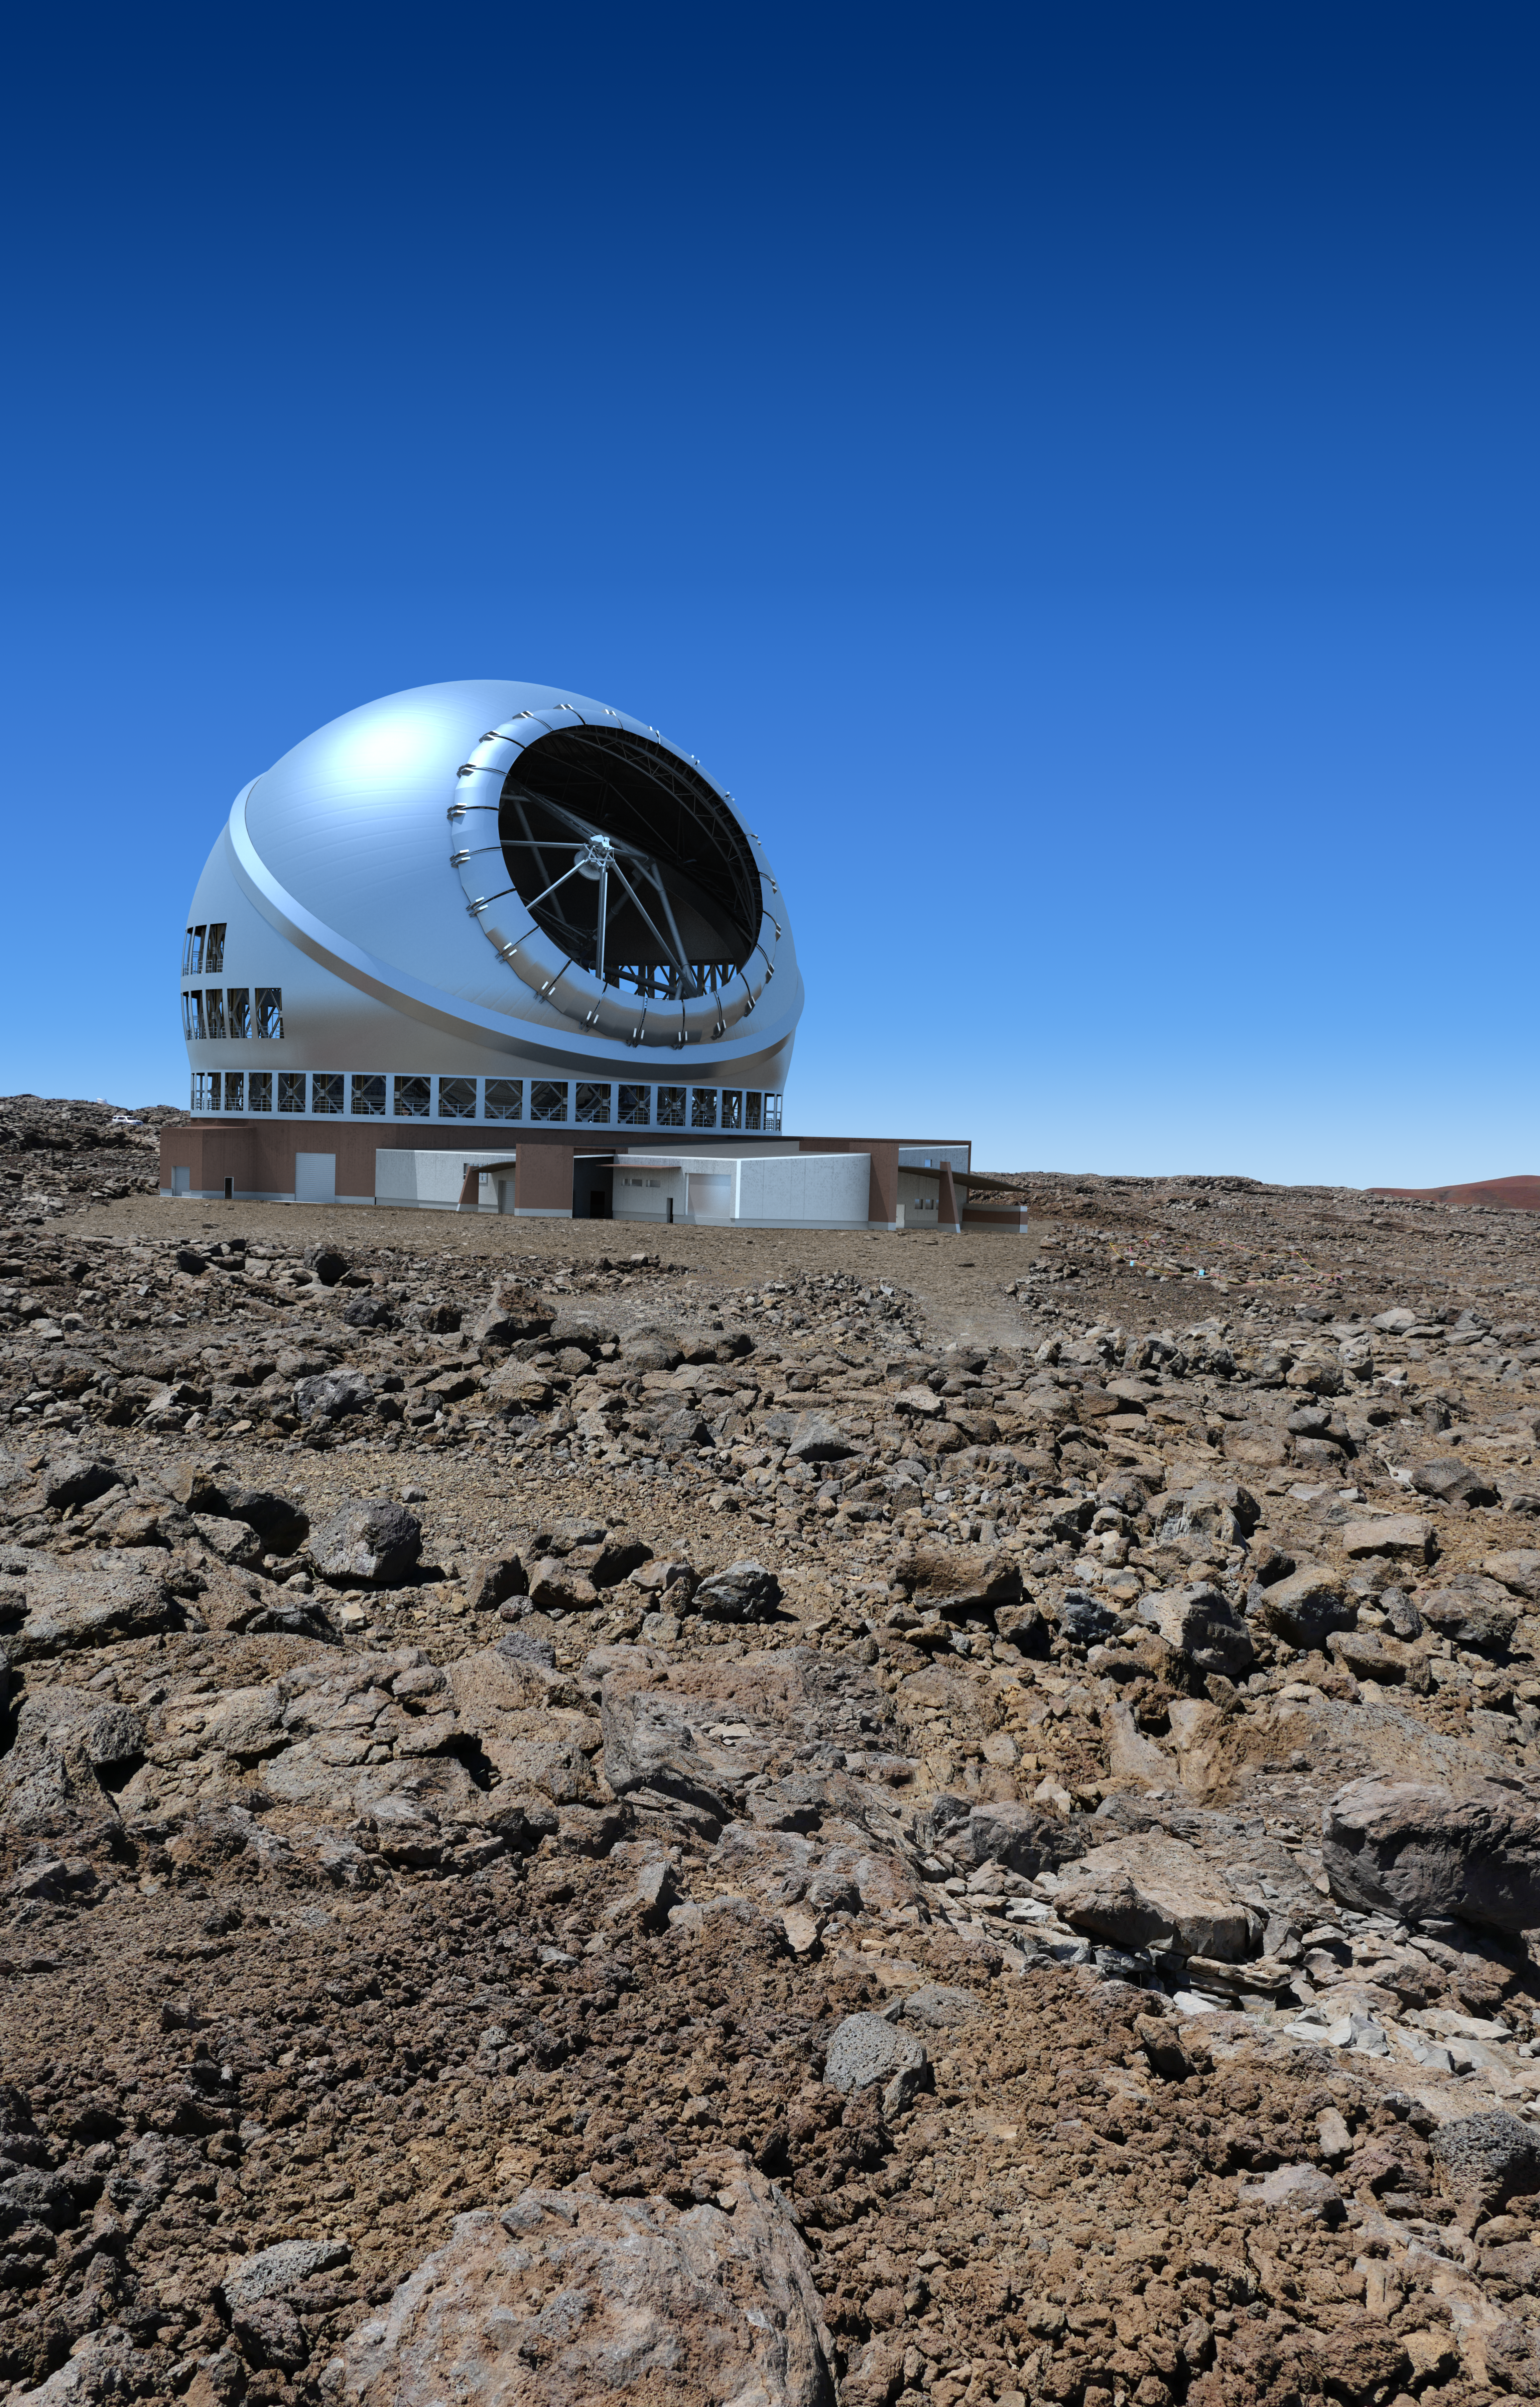

The Thirty Meter Telescope illustration

A rendering of the Thirty Meter Telescope.

Credit: TMT International Observatory